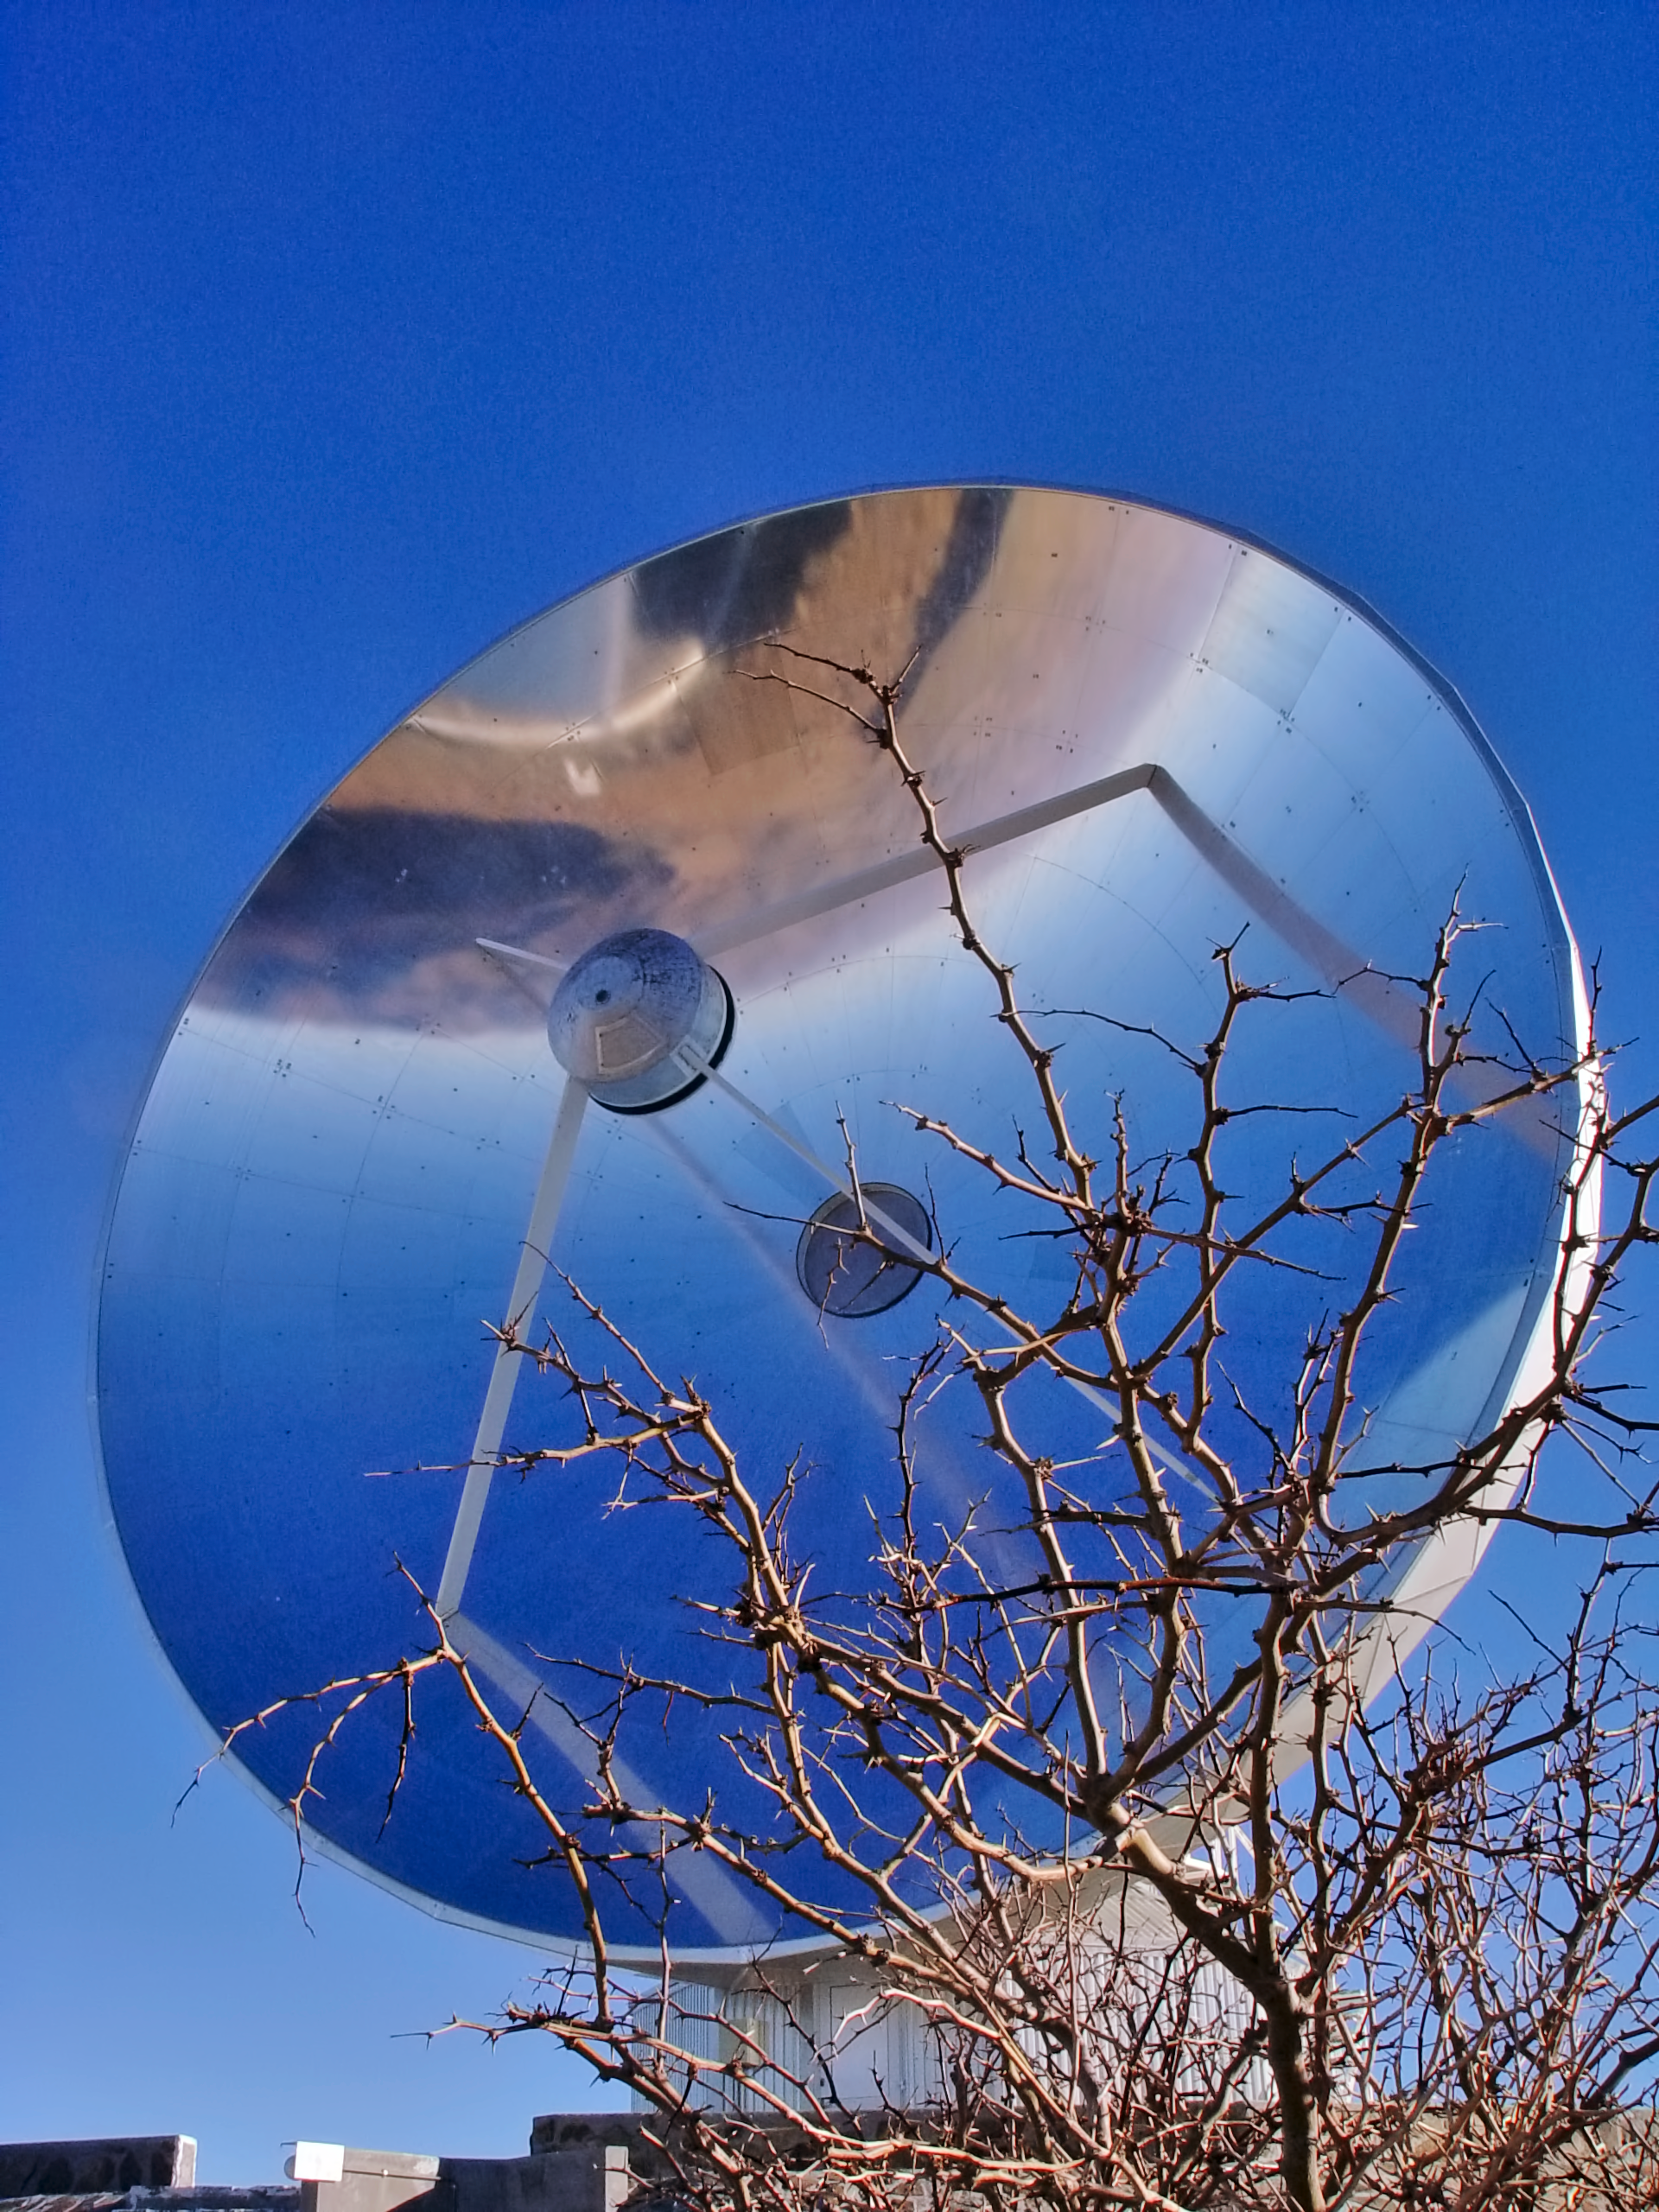

SEST at La Silla

The Swedish-ESO Submillimetre Telescope (SEST) at La Silla.

Credit: ESO